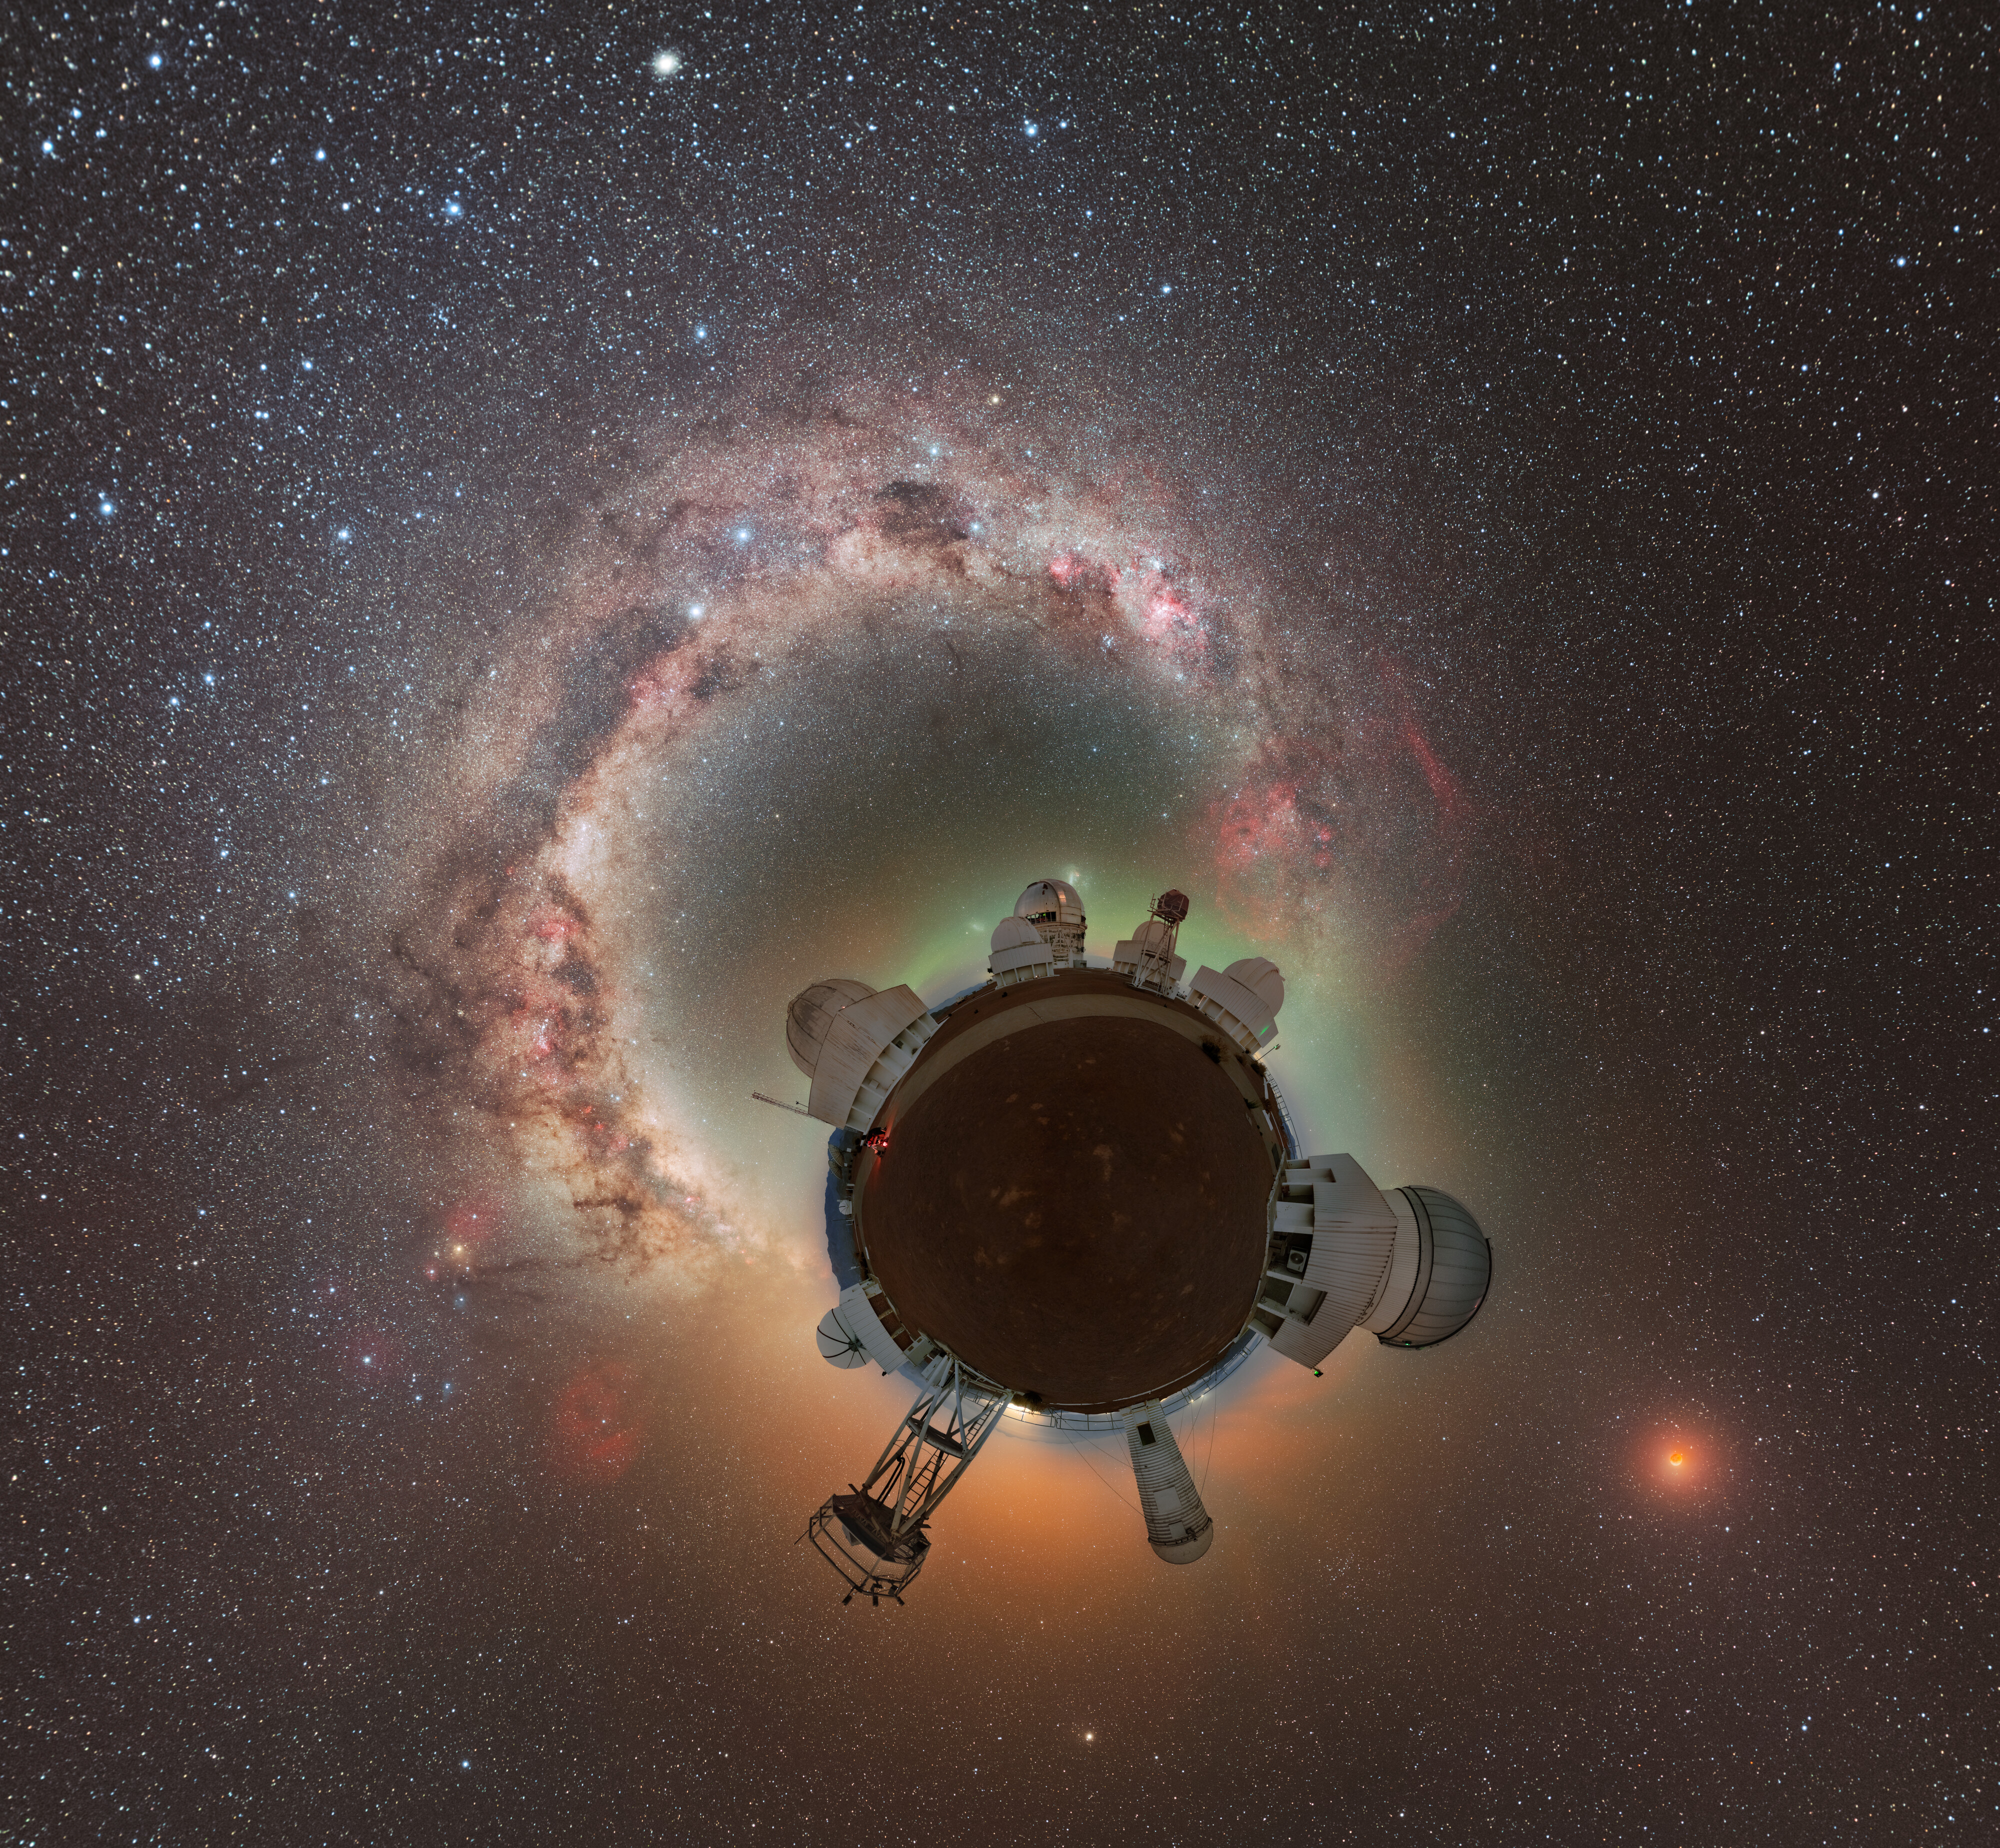

Total Lunar Eclipse Seen from Cerro Tololo (Photosphere)

During the night of 13 to 14 March 2025, the sky was embellished by this total lunar eclipse.

NOIRLab's photo ambassador, Petr Horálek, captured the phenomenon at NSF Cerro Tololo Inter-American Observatory (CTIO) in Chile.

A composite image of this eclipse was featured as a NOIRLab Image of the Week. Also see the cropped view, the Mercator view, the 360-Degree view, the fulldome view, and the zoomed out view.

Credit: CTIO/NOIRLab/NSF/AURA/P. Horálek (Institute of Physics in Opava)